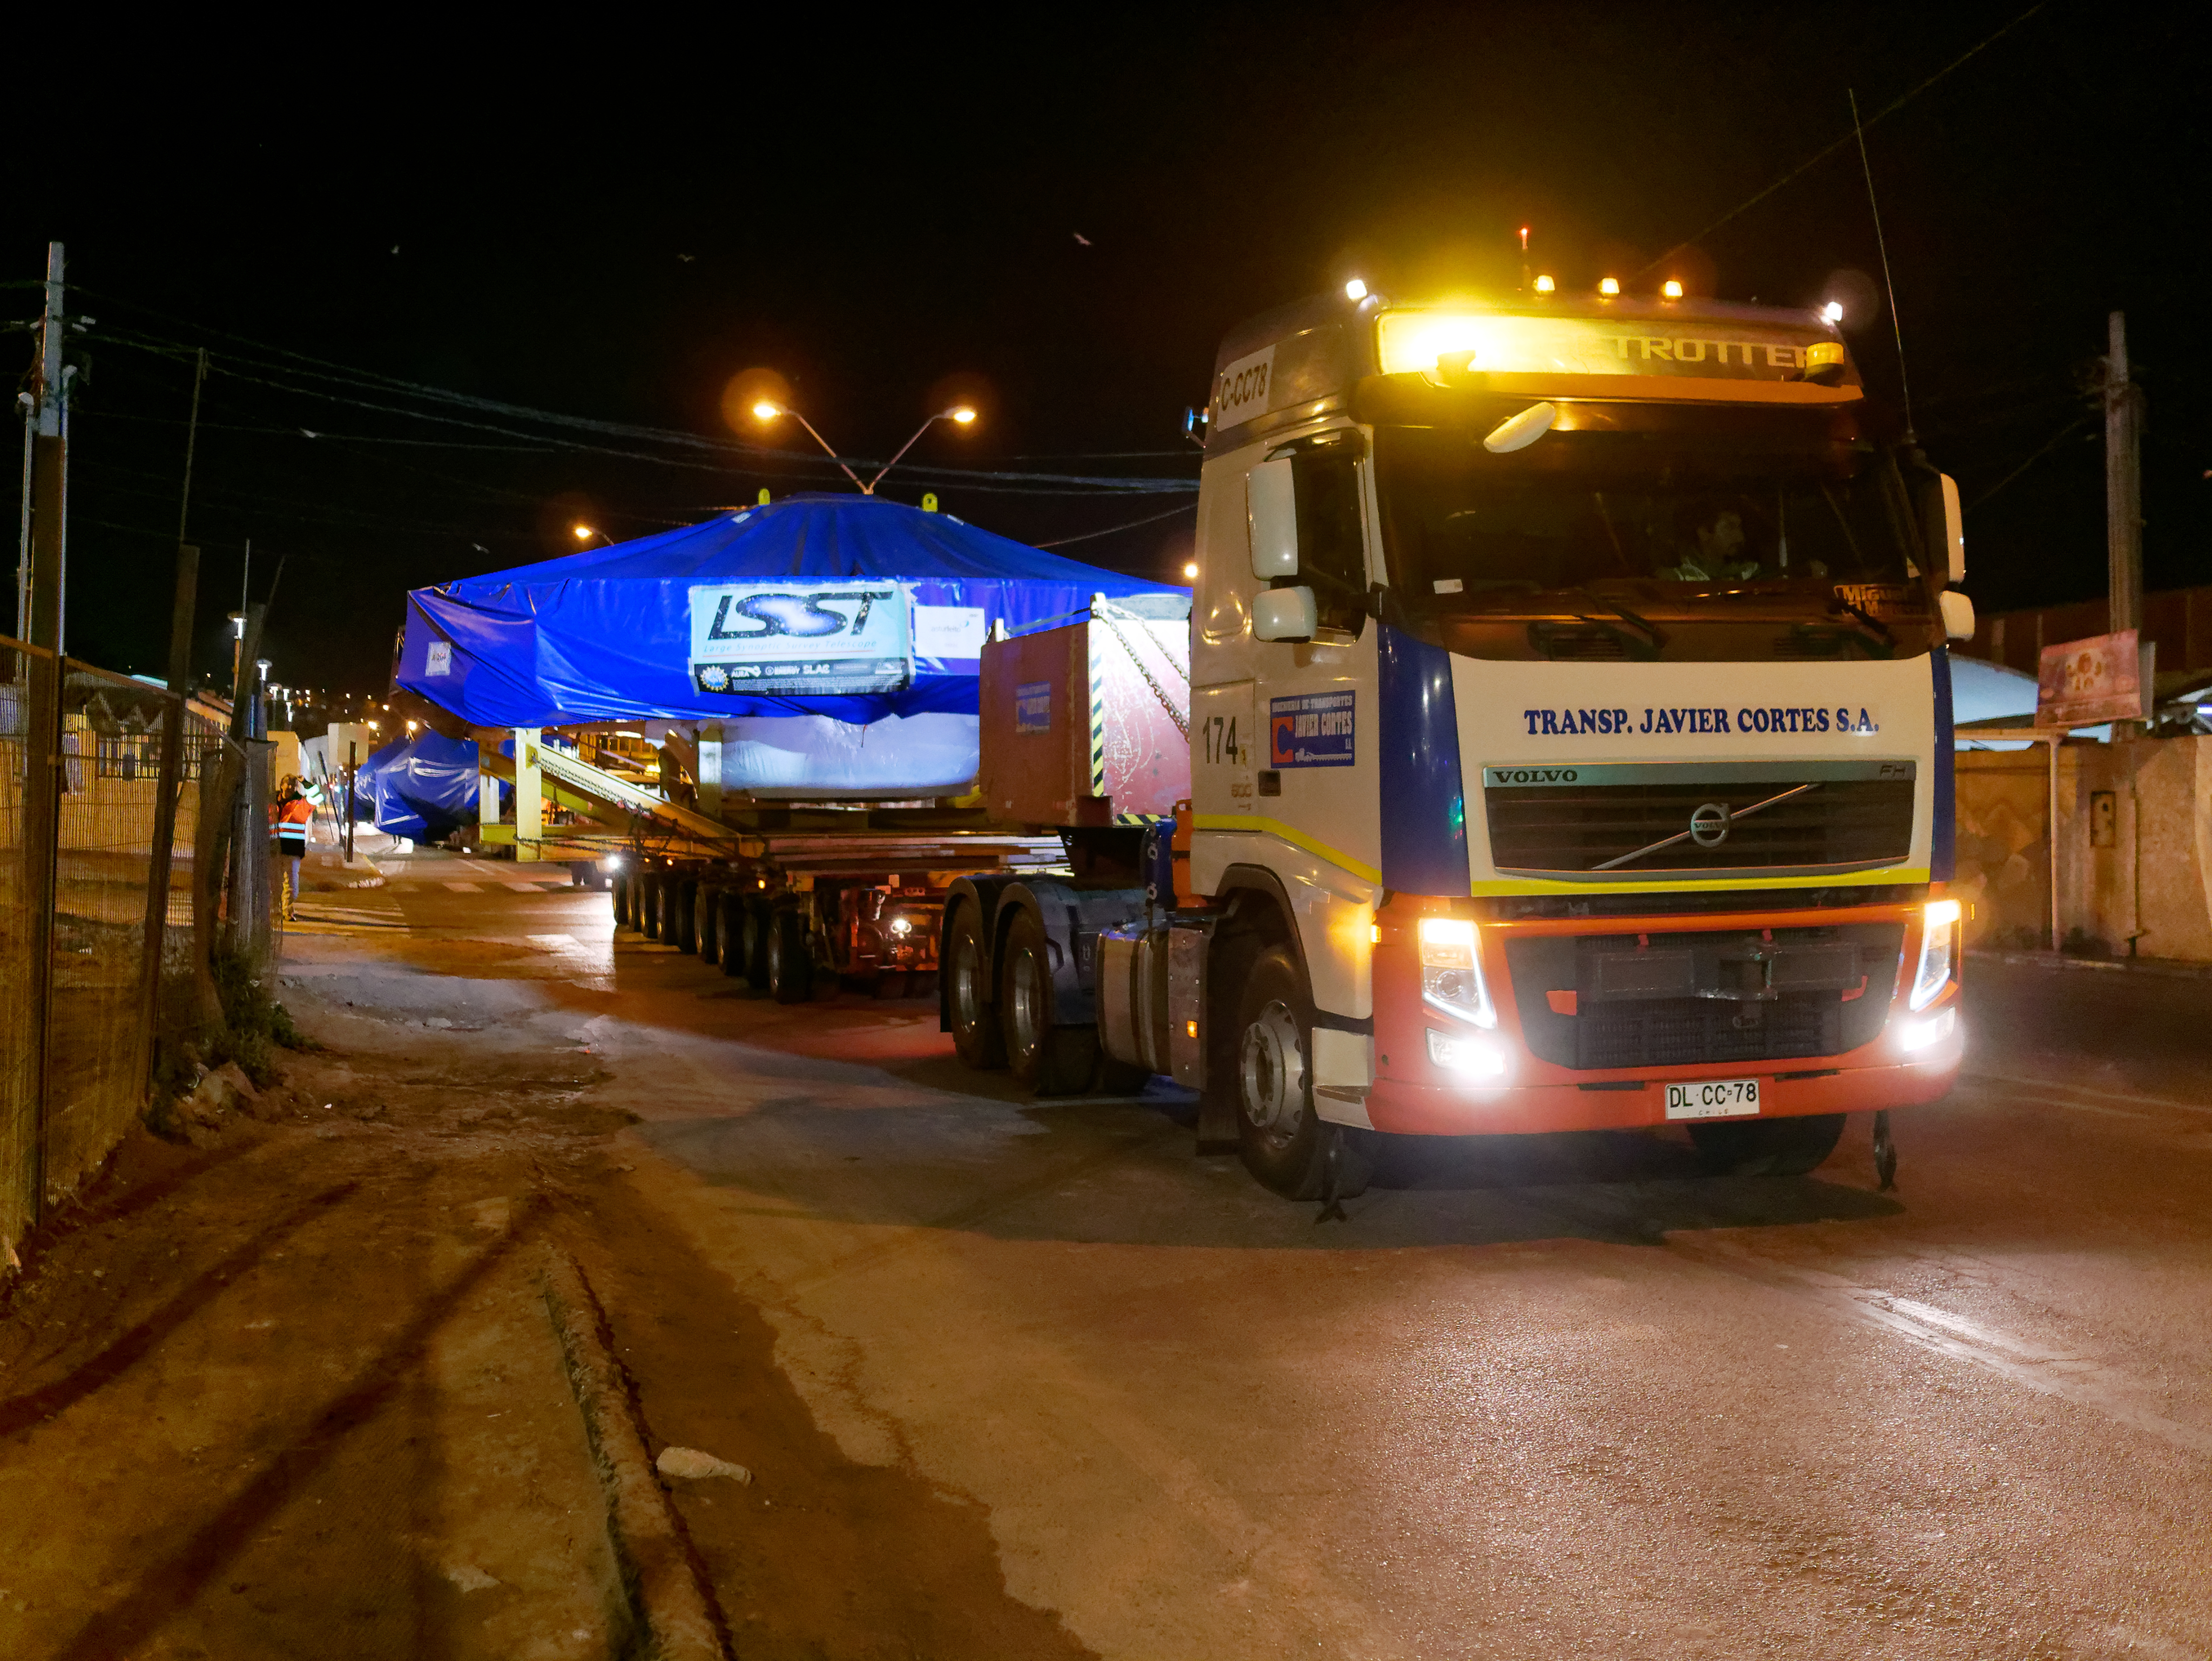

TMA Arrival and Transport

The LSST Telescope Mount Assembly (TMA) was built in Spain and shipped to Chile in August, 2019 on a ship named Lisa Auerbach. In Spain, the huge structure was disassembled into more than 25 individual pieces for transport; each piece was wrapped in sturdy vinyl to protect it during shipping. The ship arrived in Coquimbo in early September, and the TMA cargo was unloaded and transported to the summit on a fleet of specialized transport vehicles operated by Javier Cortes S.A.

Credit: Rubin Observatory/NSF/AURA